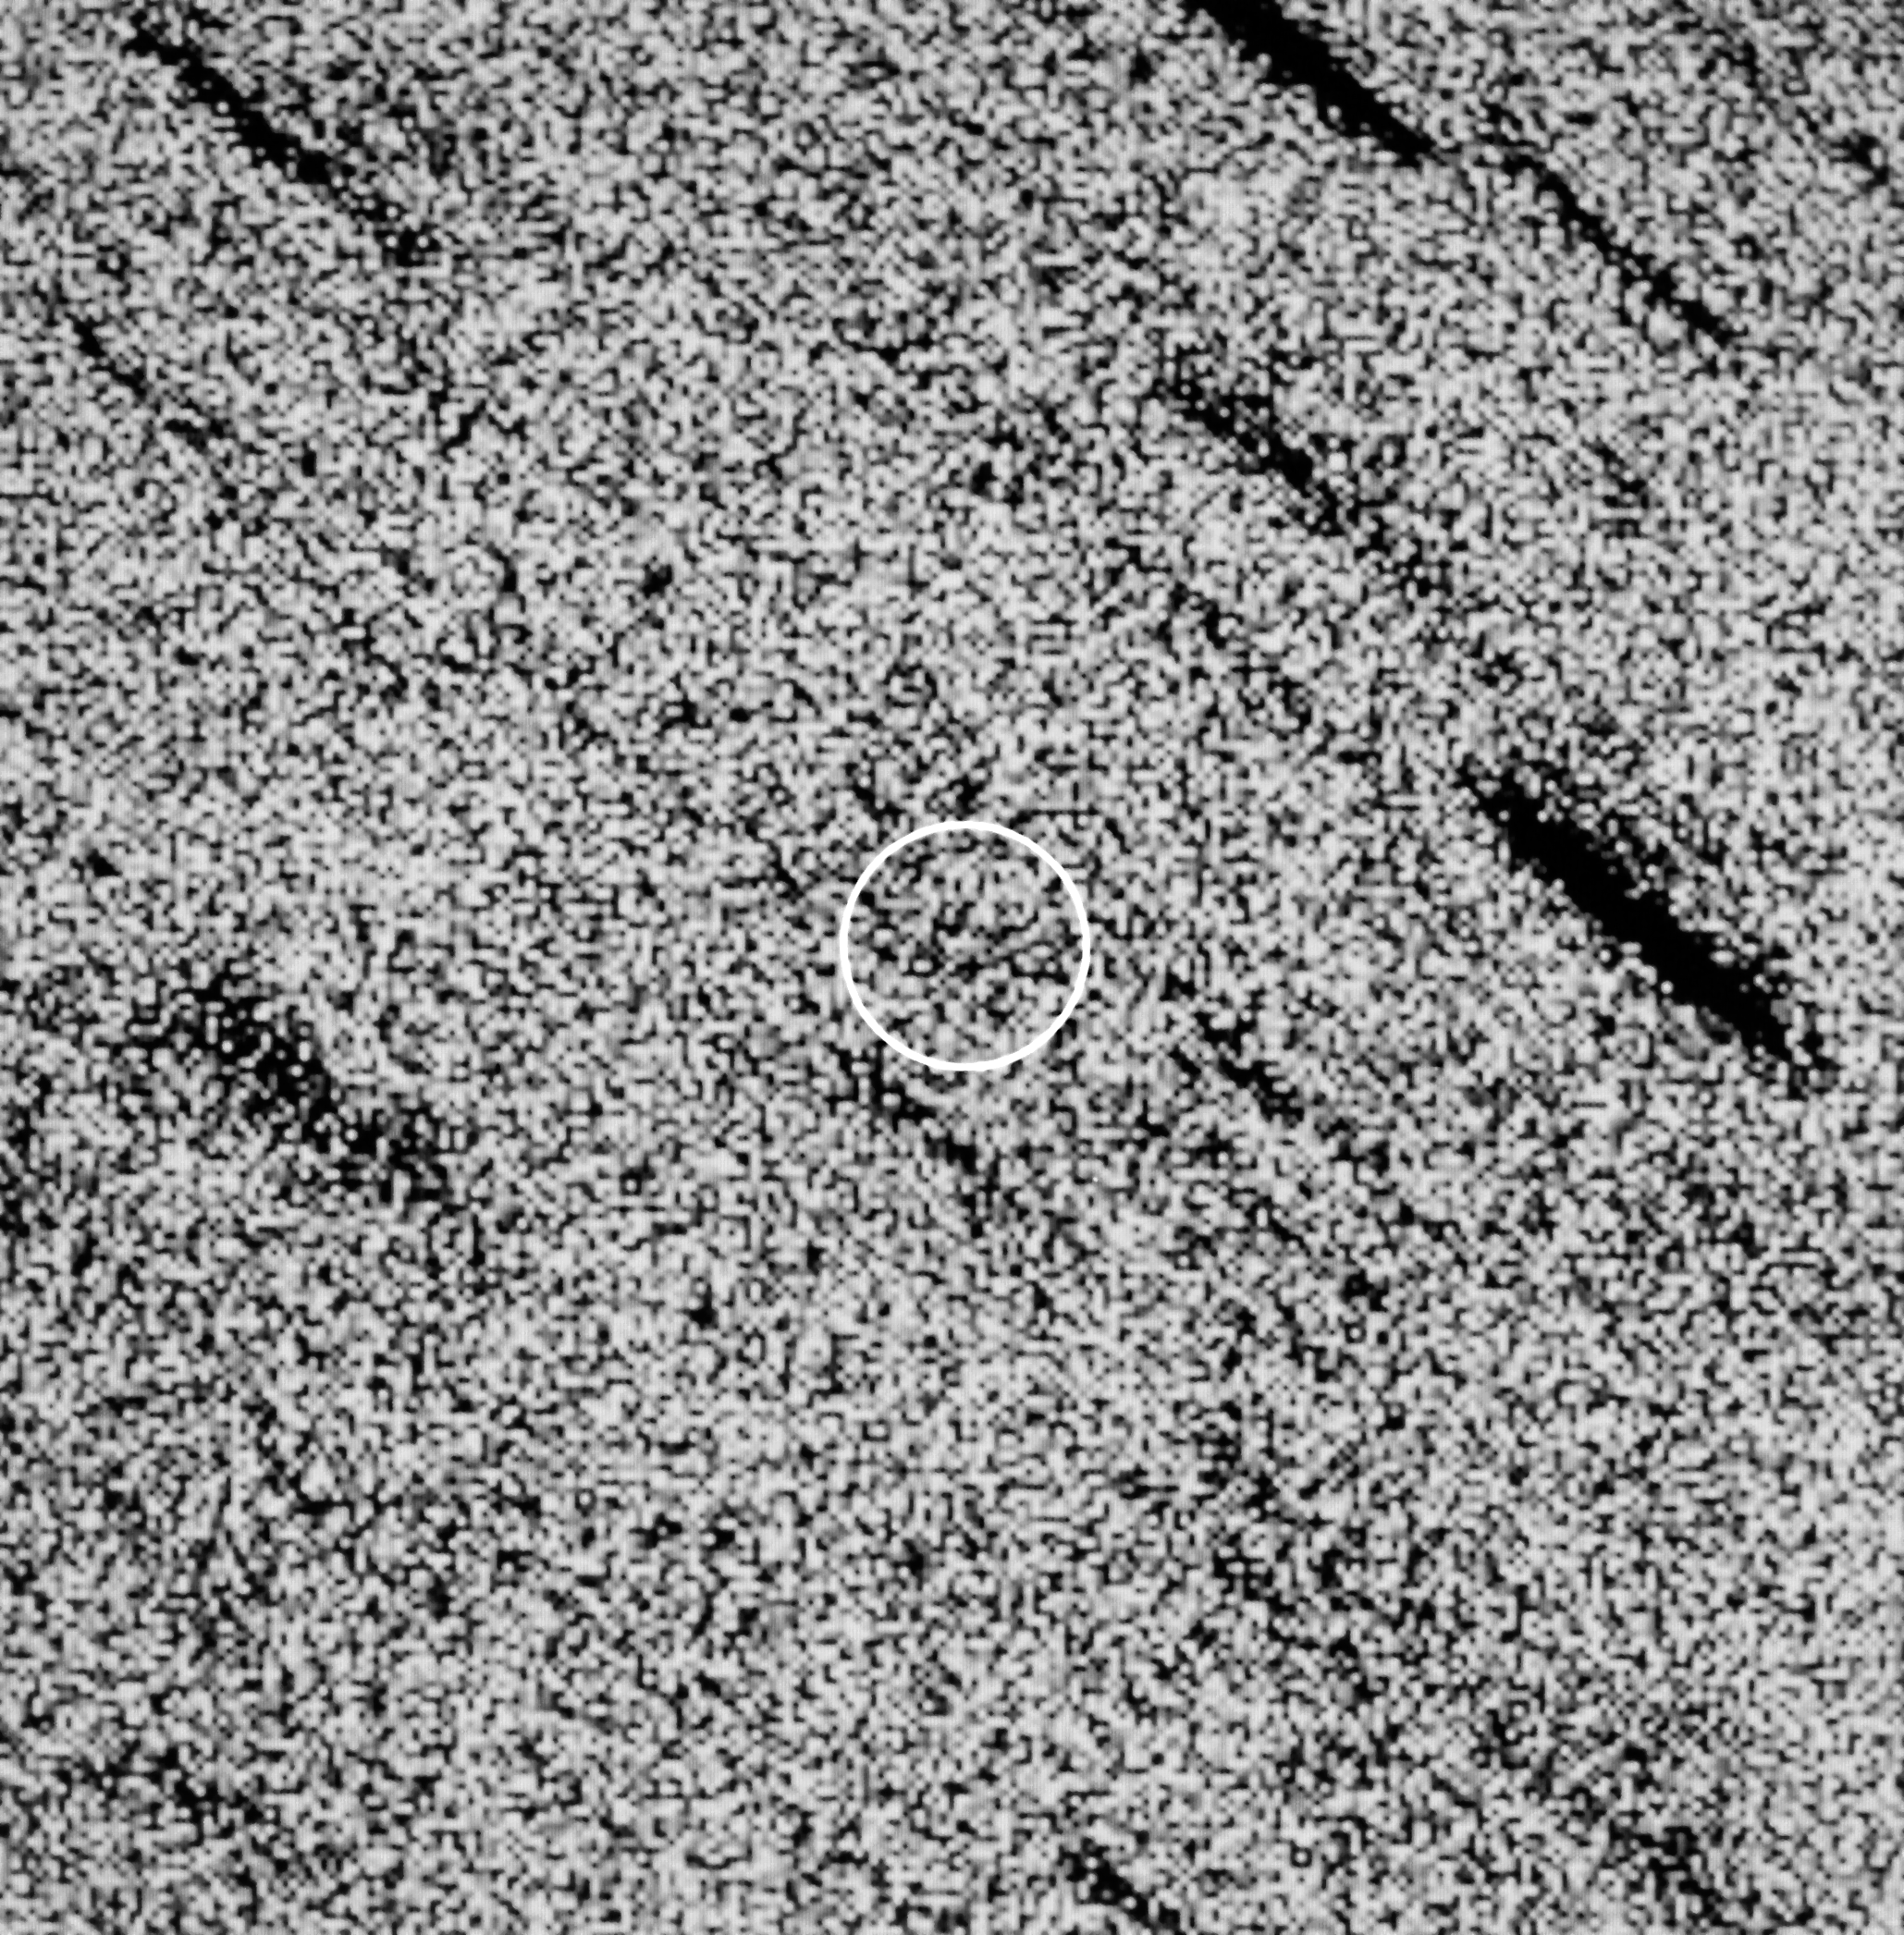

Halley's comet

Halley's Comet

Credit: ESO